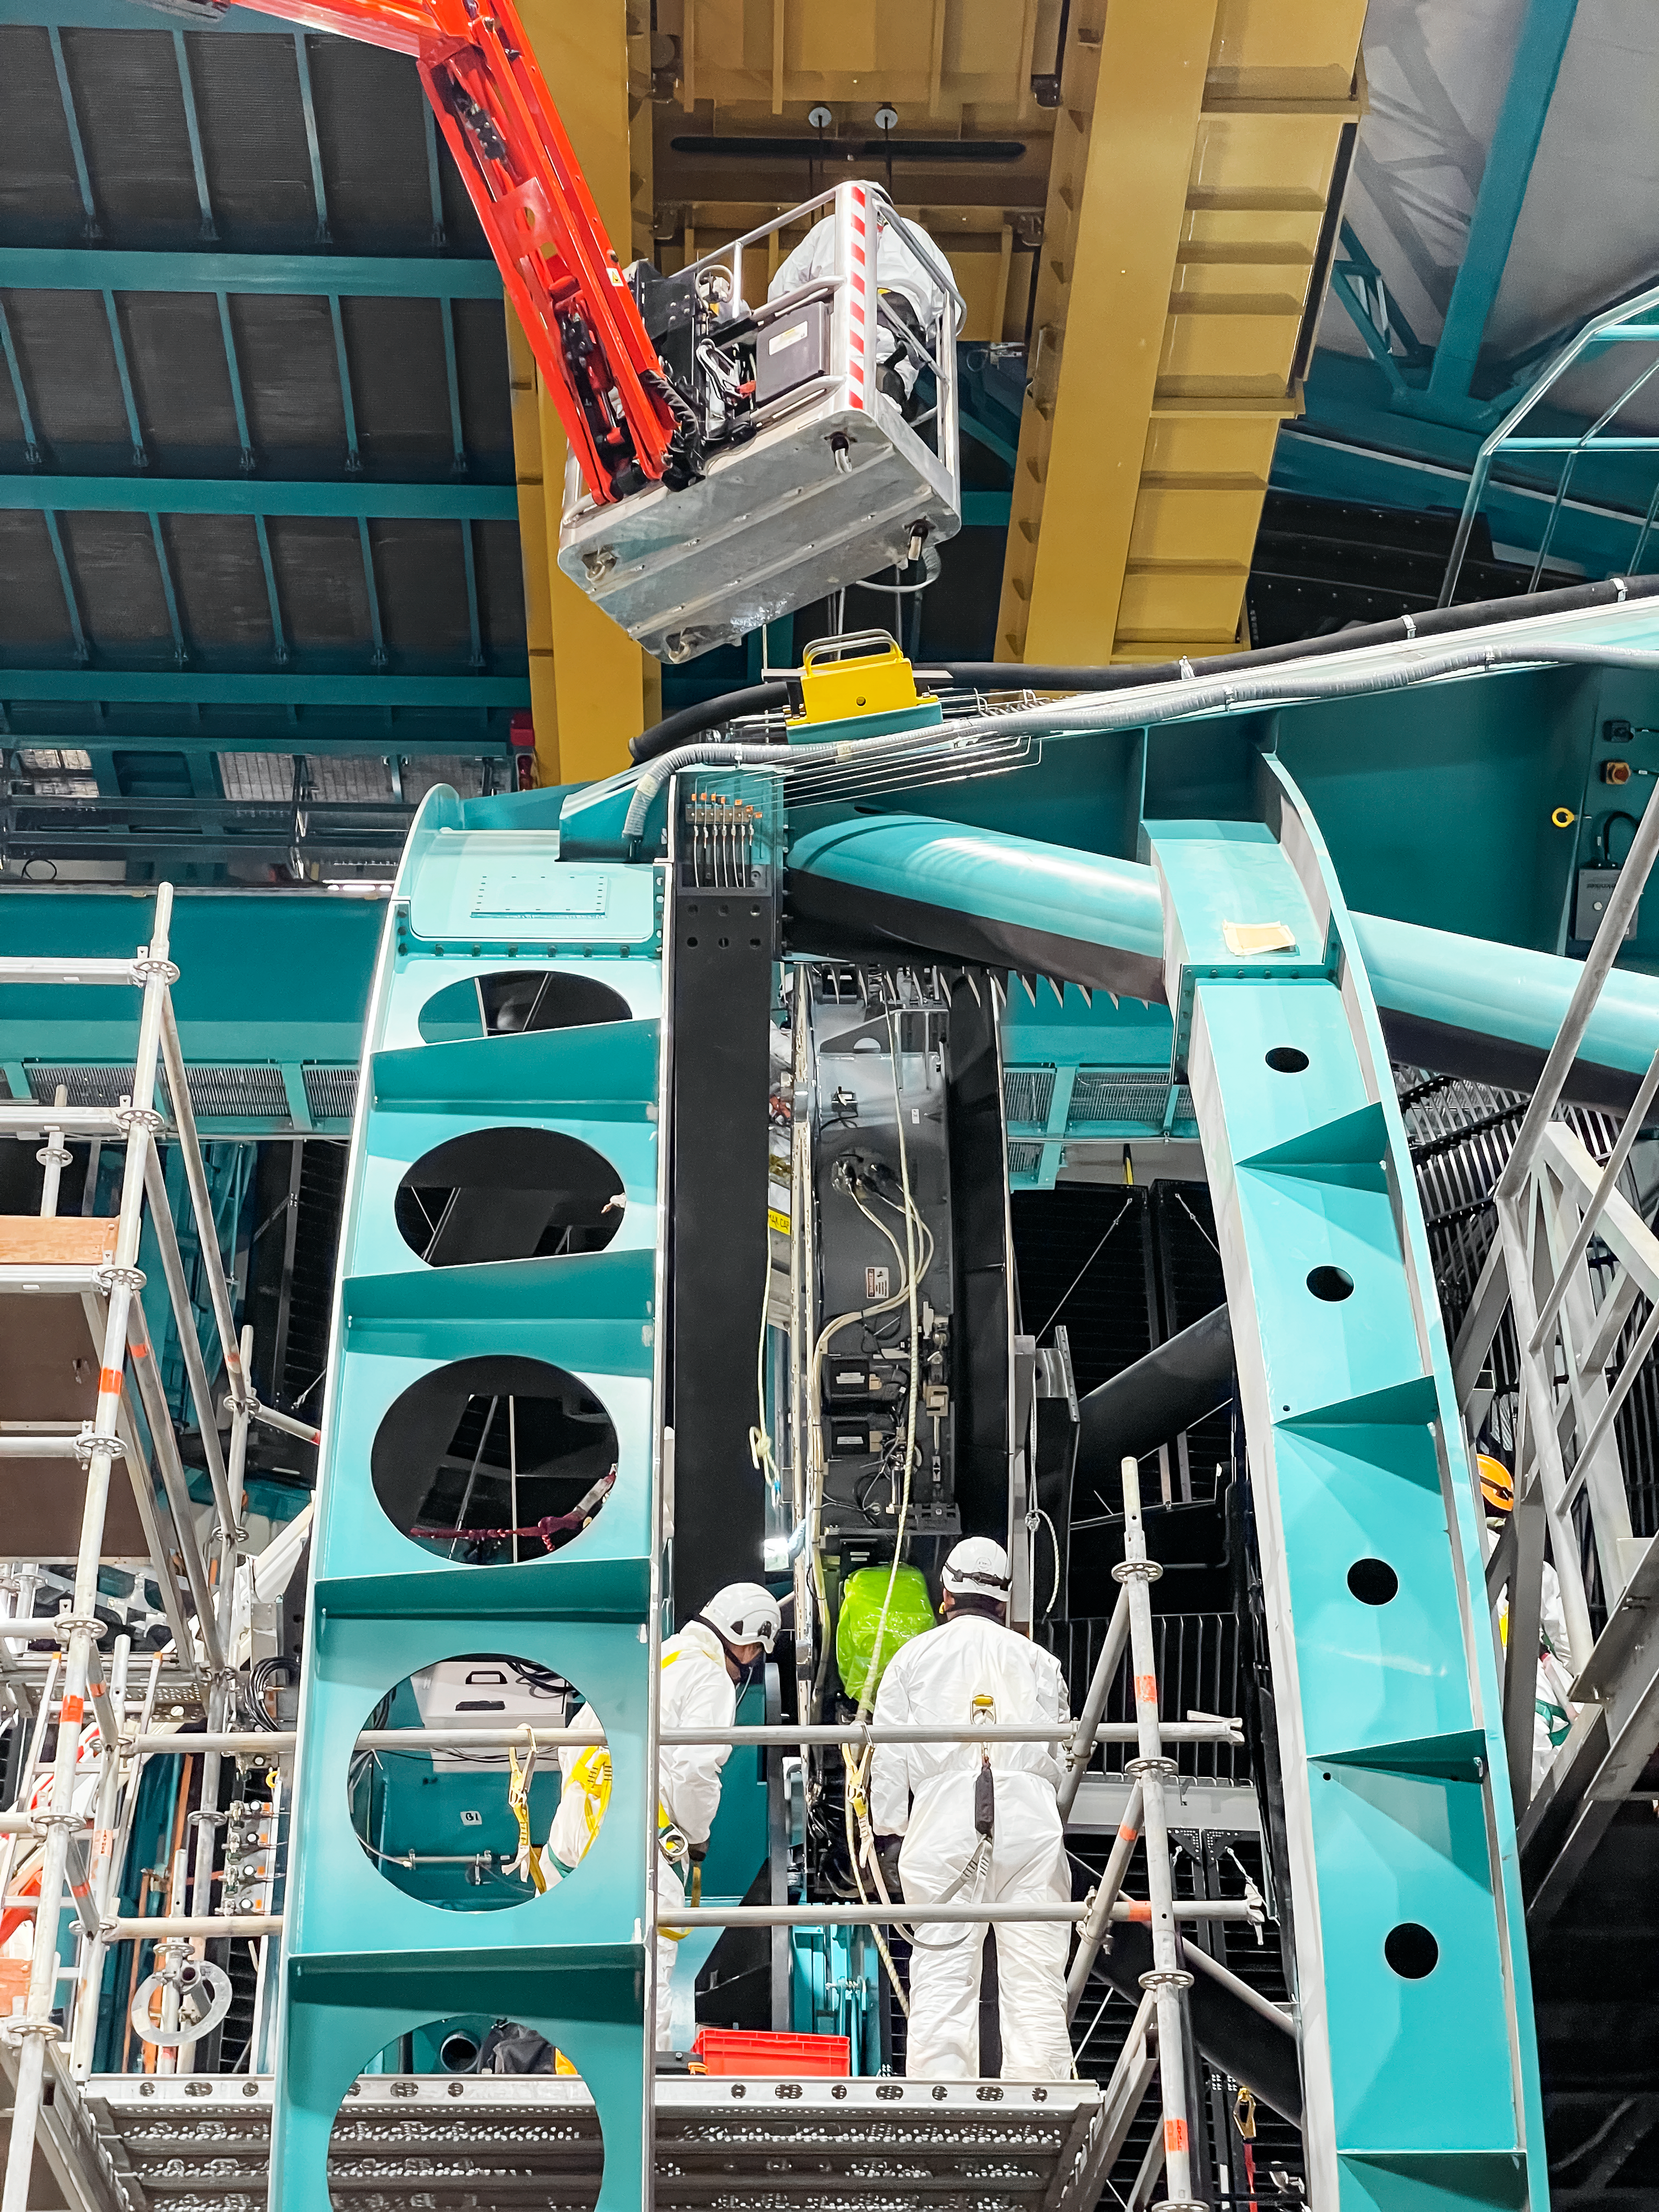

Rubin Observatory's secondary mirror is installed onto the telescope

On July 24, 2024, Vera C. Rubin Observatory's 3.5-meter secondary mirror was installed onto the Simonyi Survey Telescope. The installation was successfully completed after installing the mirror onto its support cell and moving the combined structure from Rubin's maintenance floor up to the dome level via the heavy-load platform lift. The secondary mirror is the first piece of glass to be installed into its final position on the telescope.

Credit: RubinObs/NOIRLab/SLAC/NSF/DOE/AURA/S. MacBride